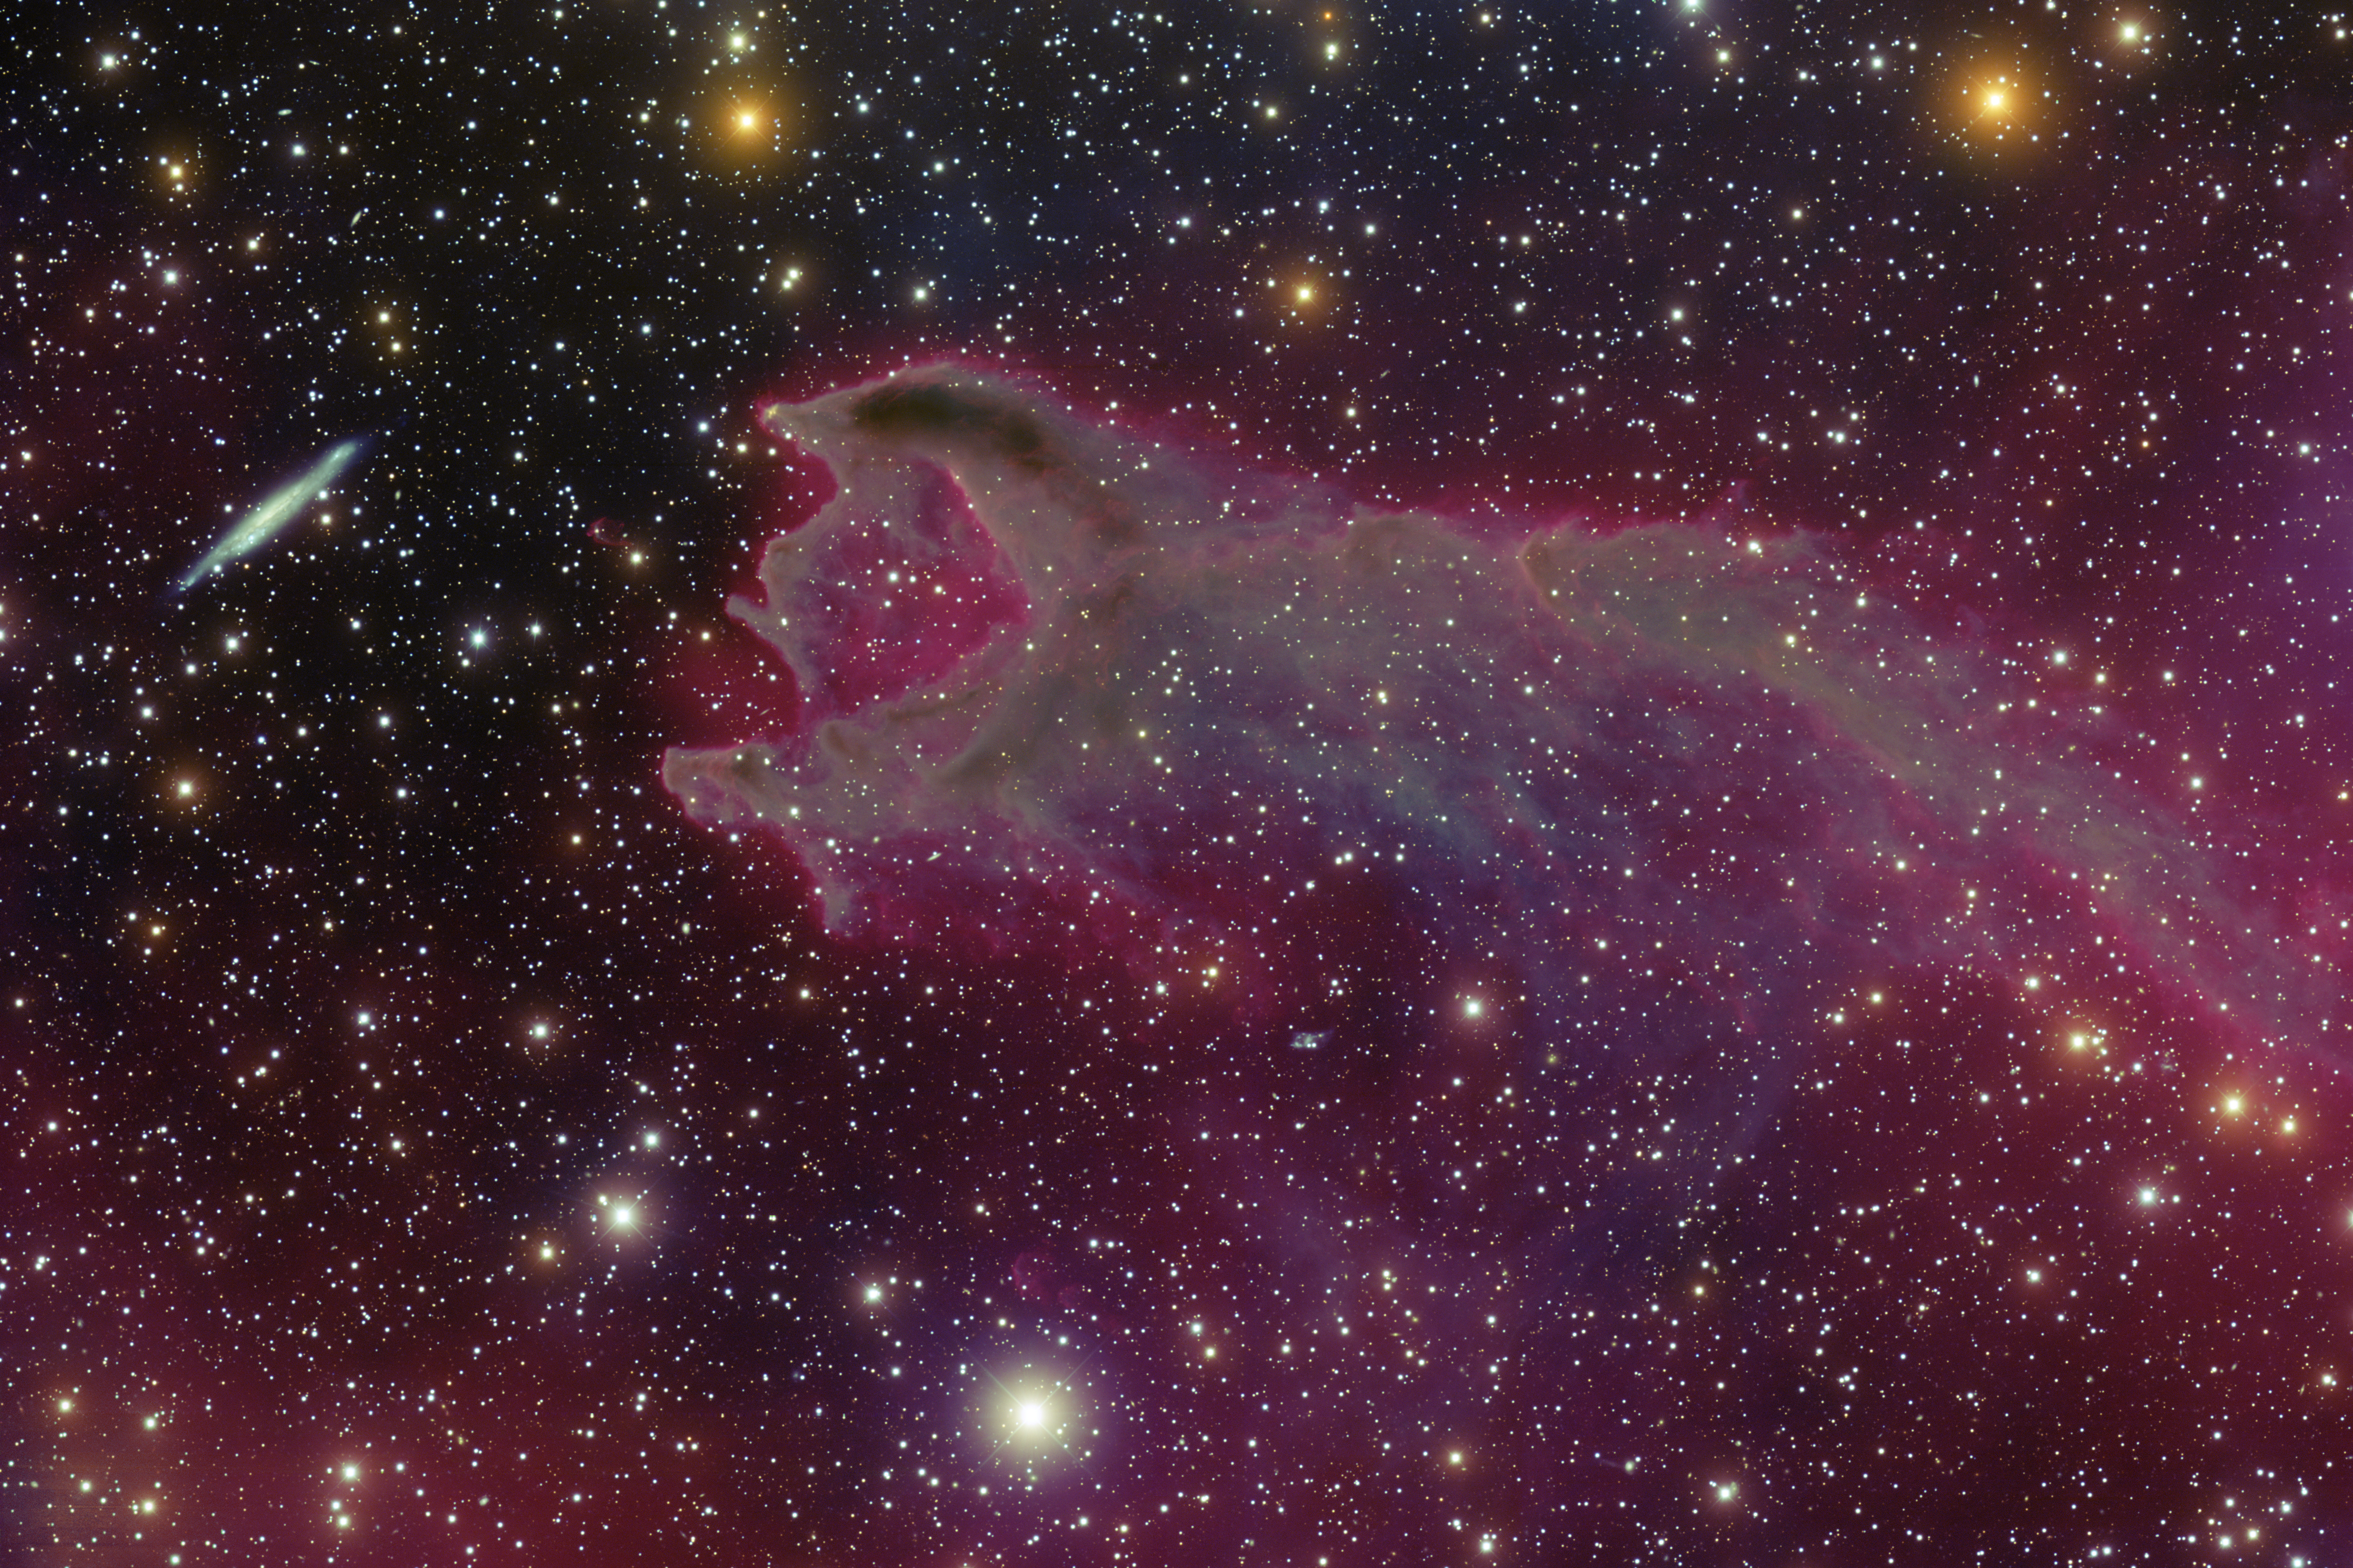

Cometary Globule CG4

The image from the Blanco 4-meter telescope was taken in four filters, three of which are for blue, green and near-infrared light. The fourth is designed to isolate a specific color of red, known as hydrogen-alpha, which is produced by warm hydrogen gas.

Credit: CTIO/NOIRLab/NSF/AURA/T.A. Rector (University of Alaska Anchorage)/T. Abbott